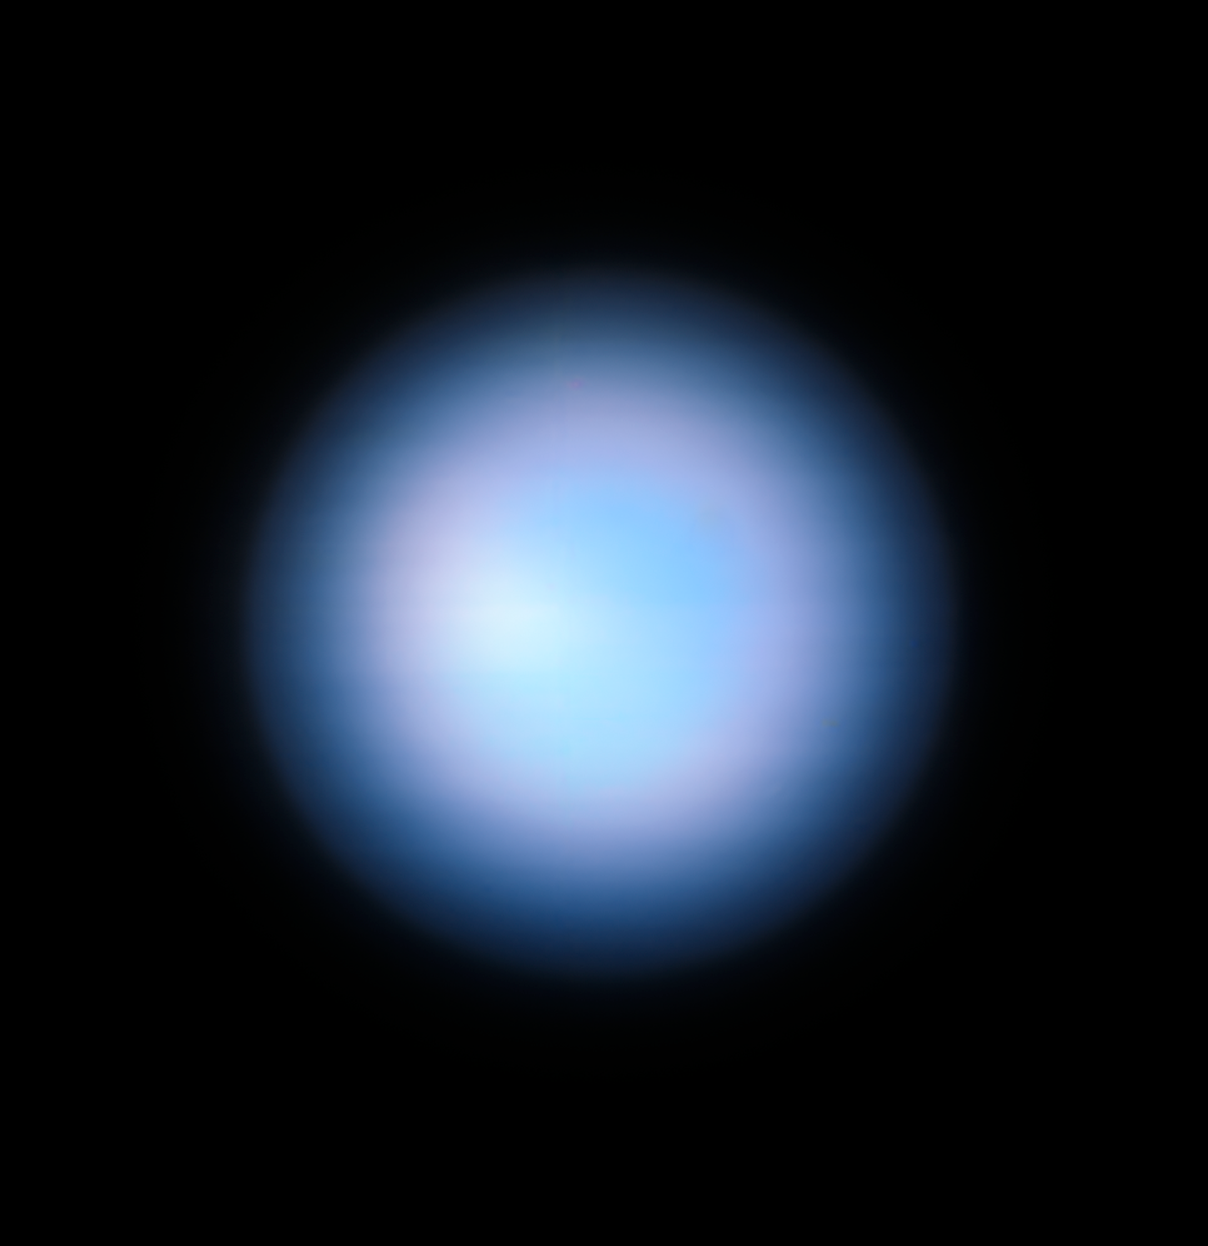

Neptune from the VLT without MUSE Narrow Field Mode adaptive optics

This image of the planet Neptune was obtained during the testing of the Narrow-Field adaptive optics mode of the MUSE instrument on ESO’s Very Large Telescope. This image is without the adaptive optics system. The image with the adaptive optics system can be seen in the ESO press release eso1824.

Credit: ESO/P. Weilbacher (AIP)